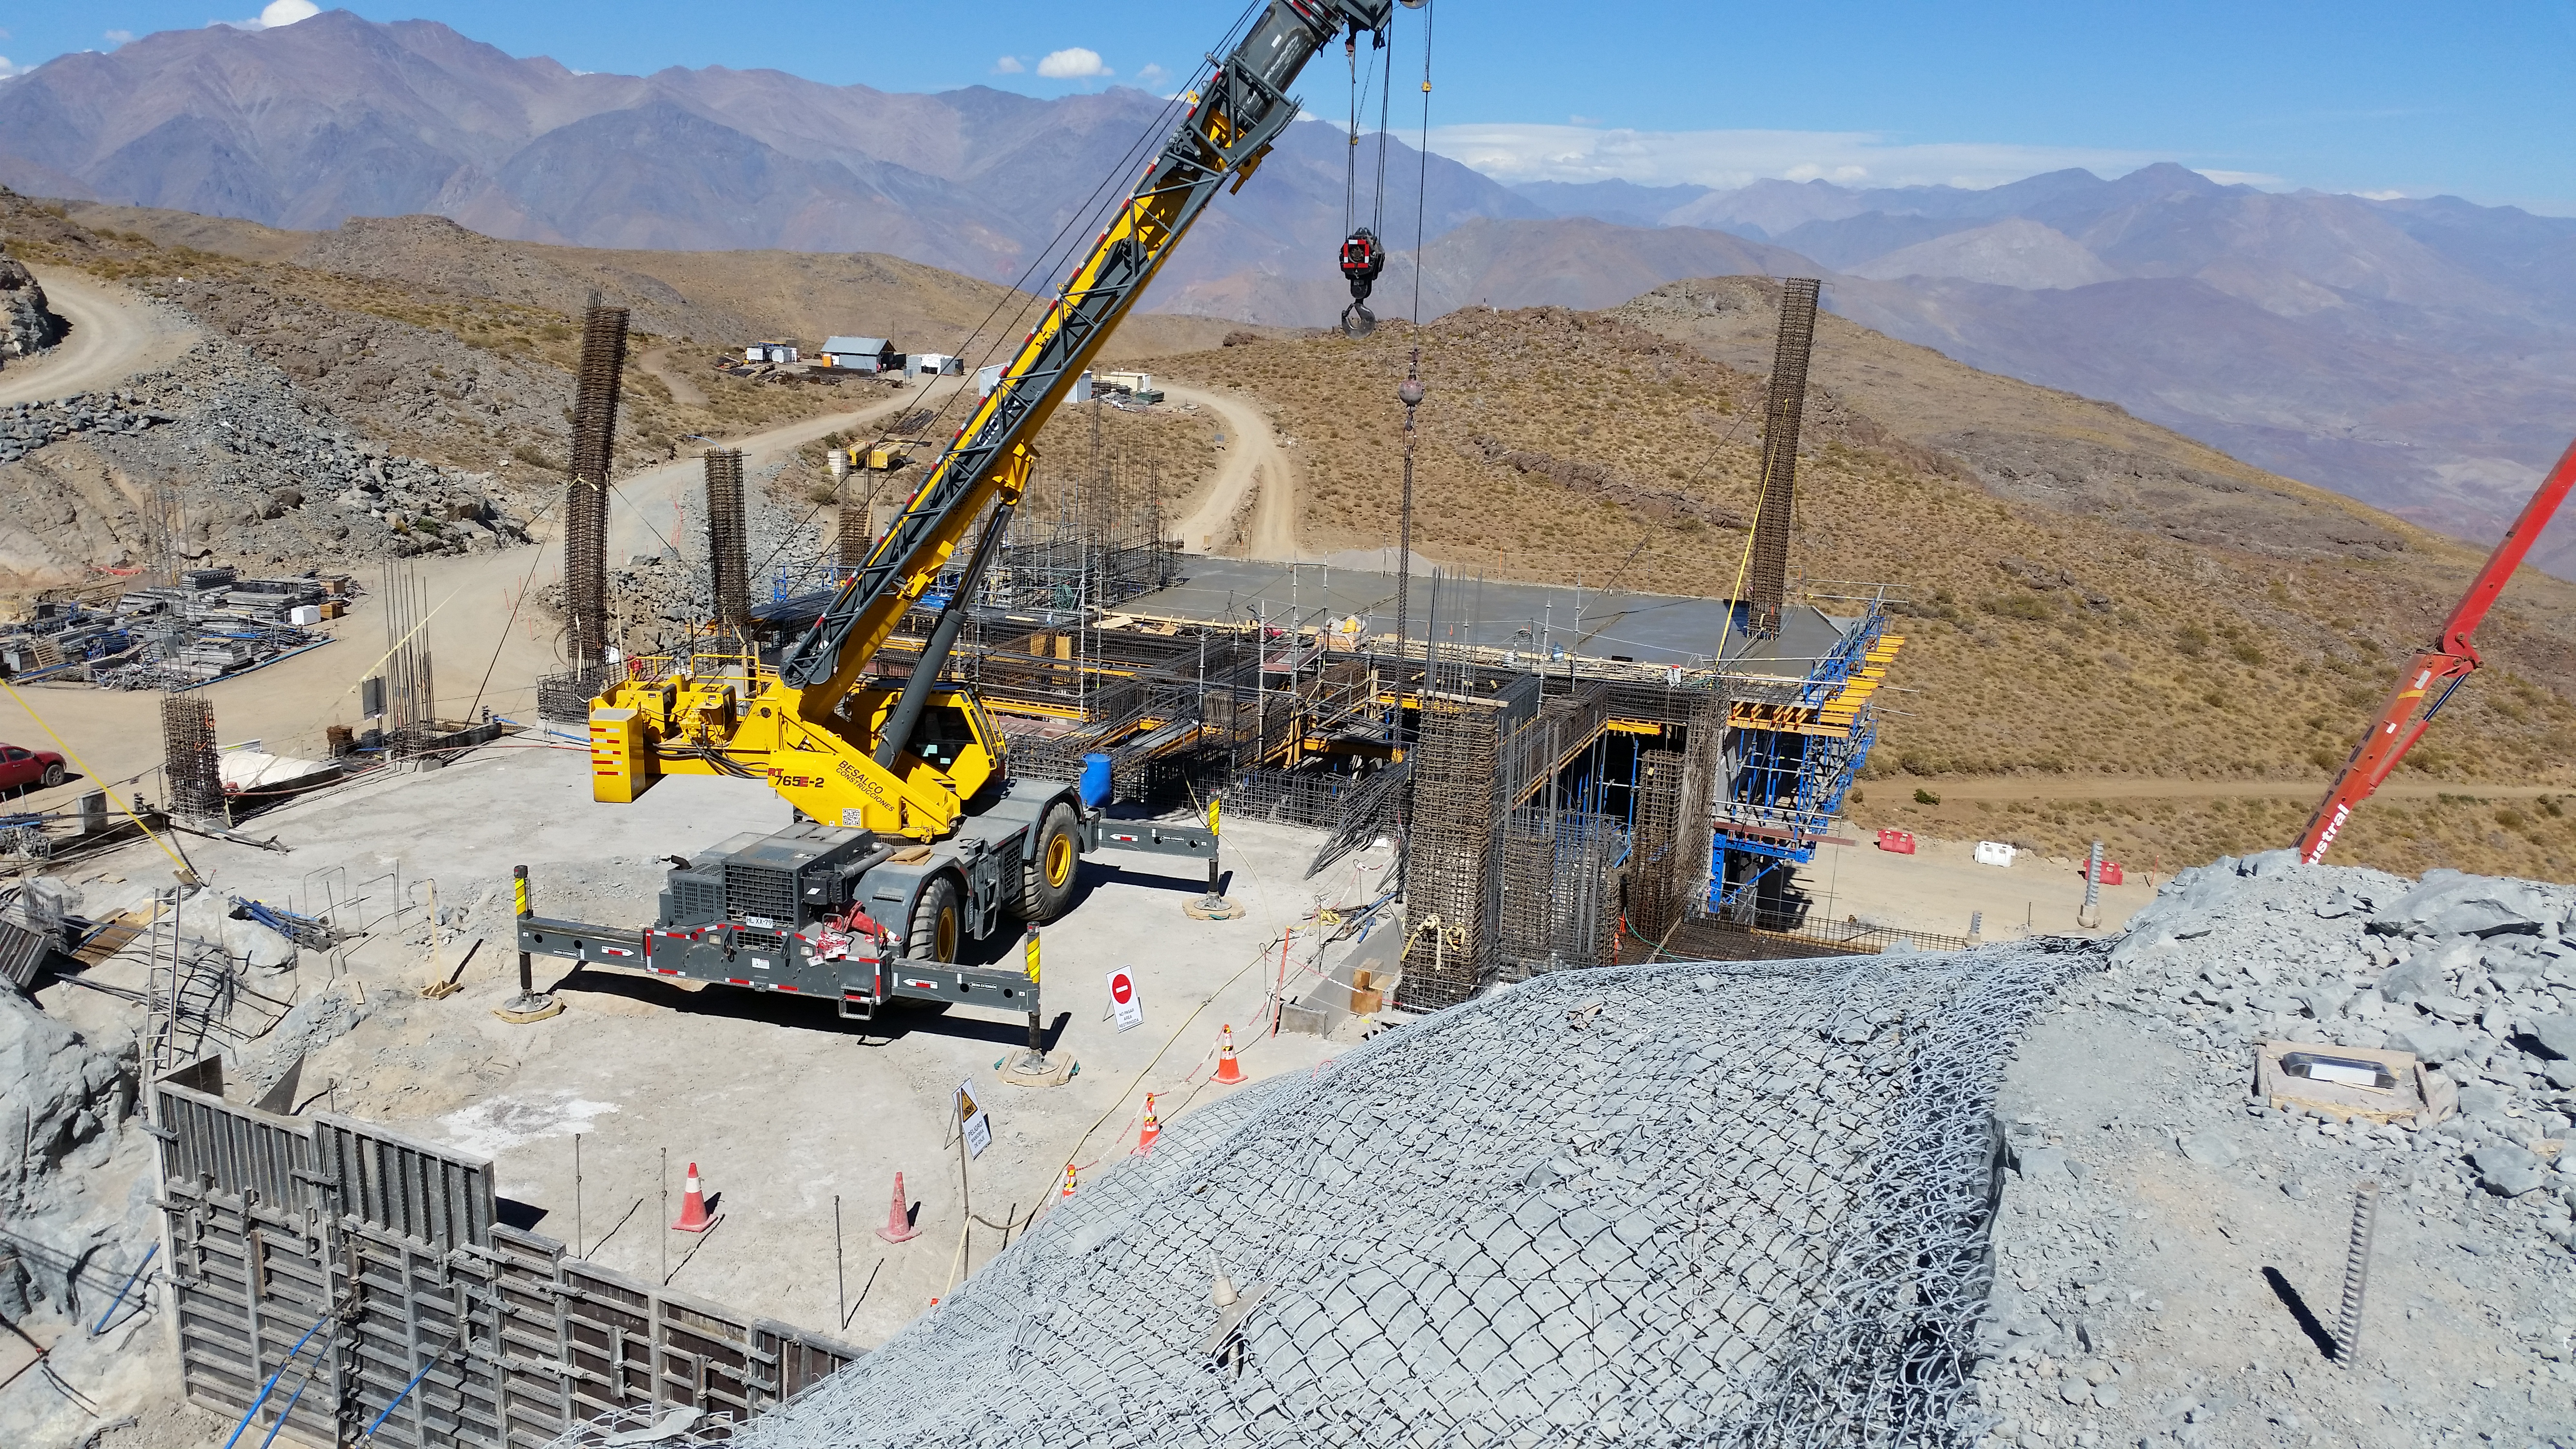

Third level

Third level with concrete, between axis: J-L; 1A-4A

Credit: Rubin Observatory/NSF/AURA